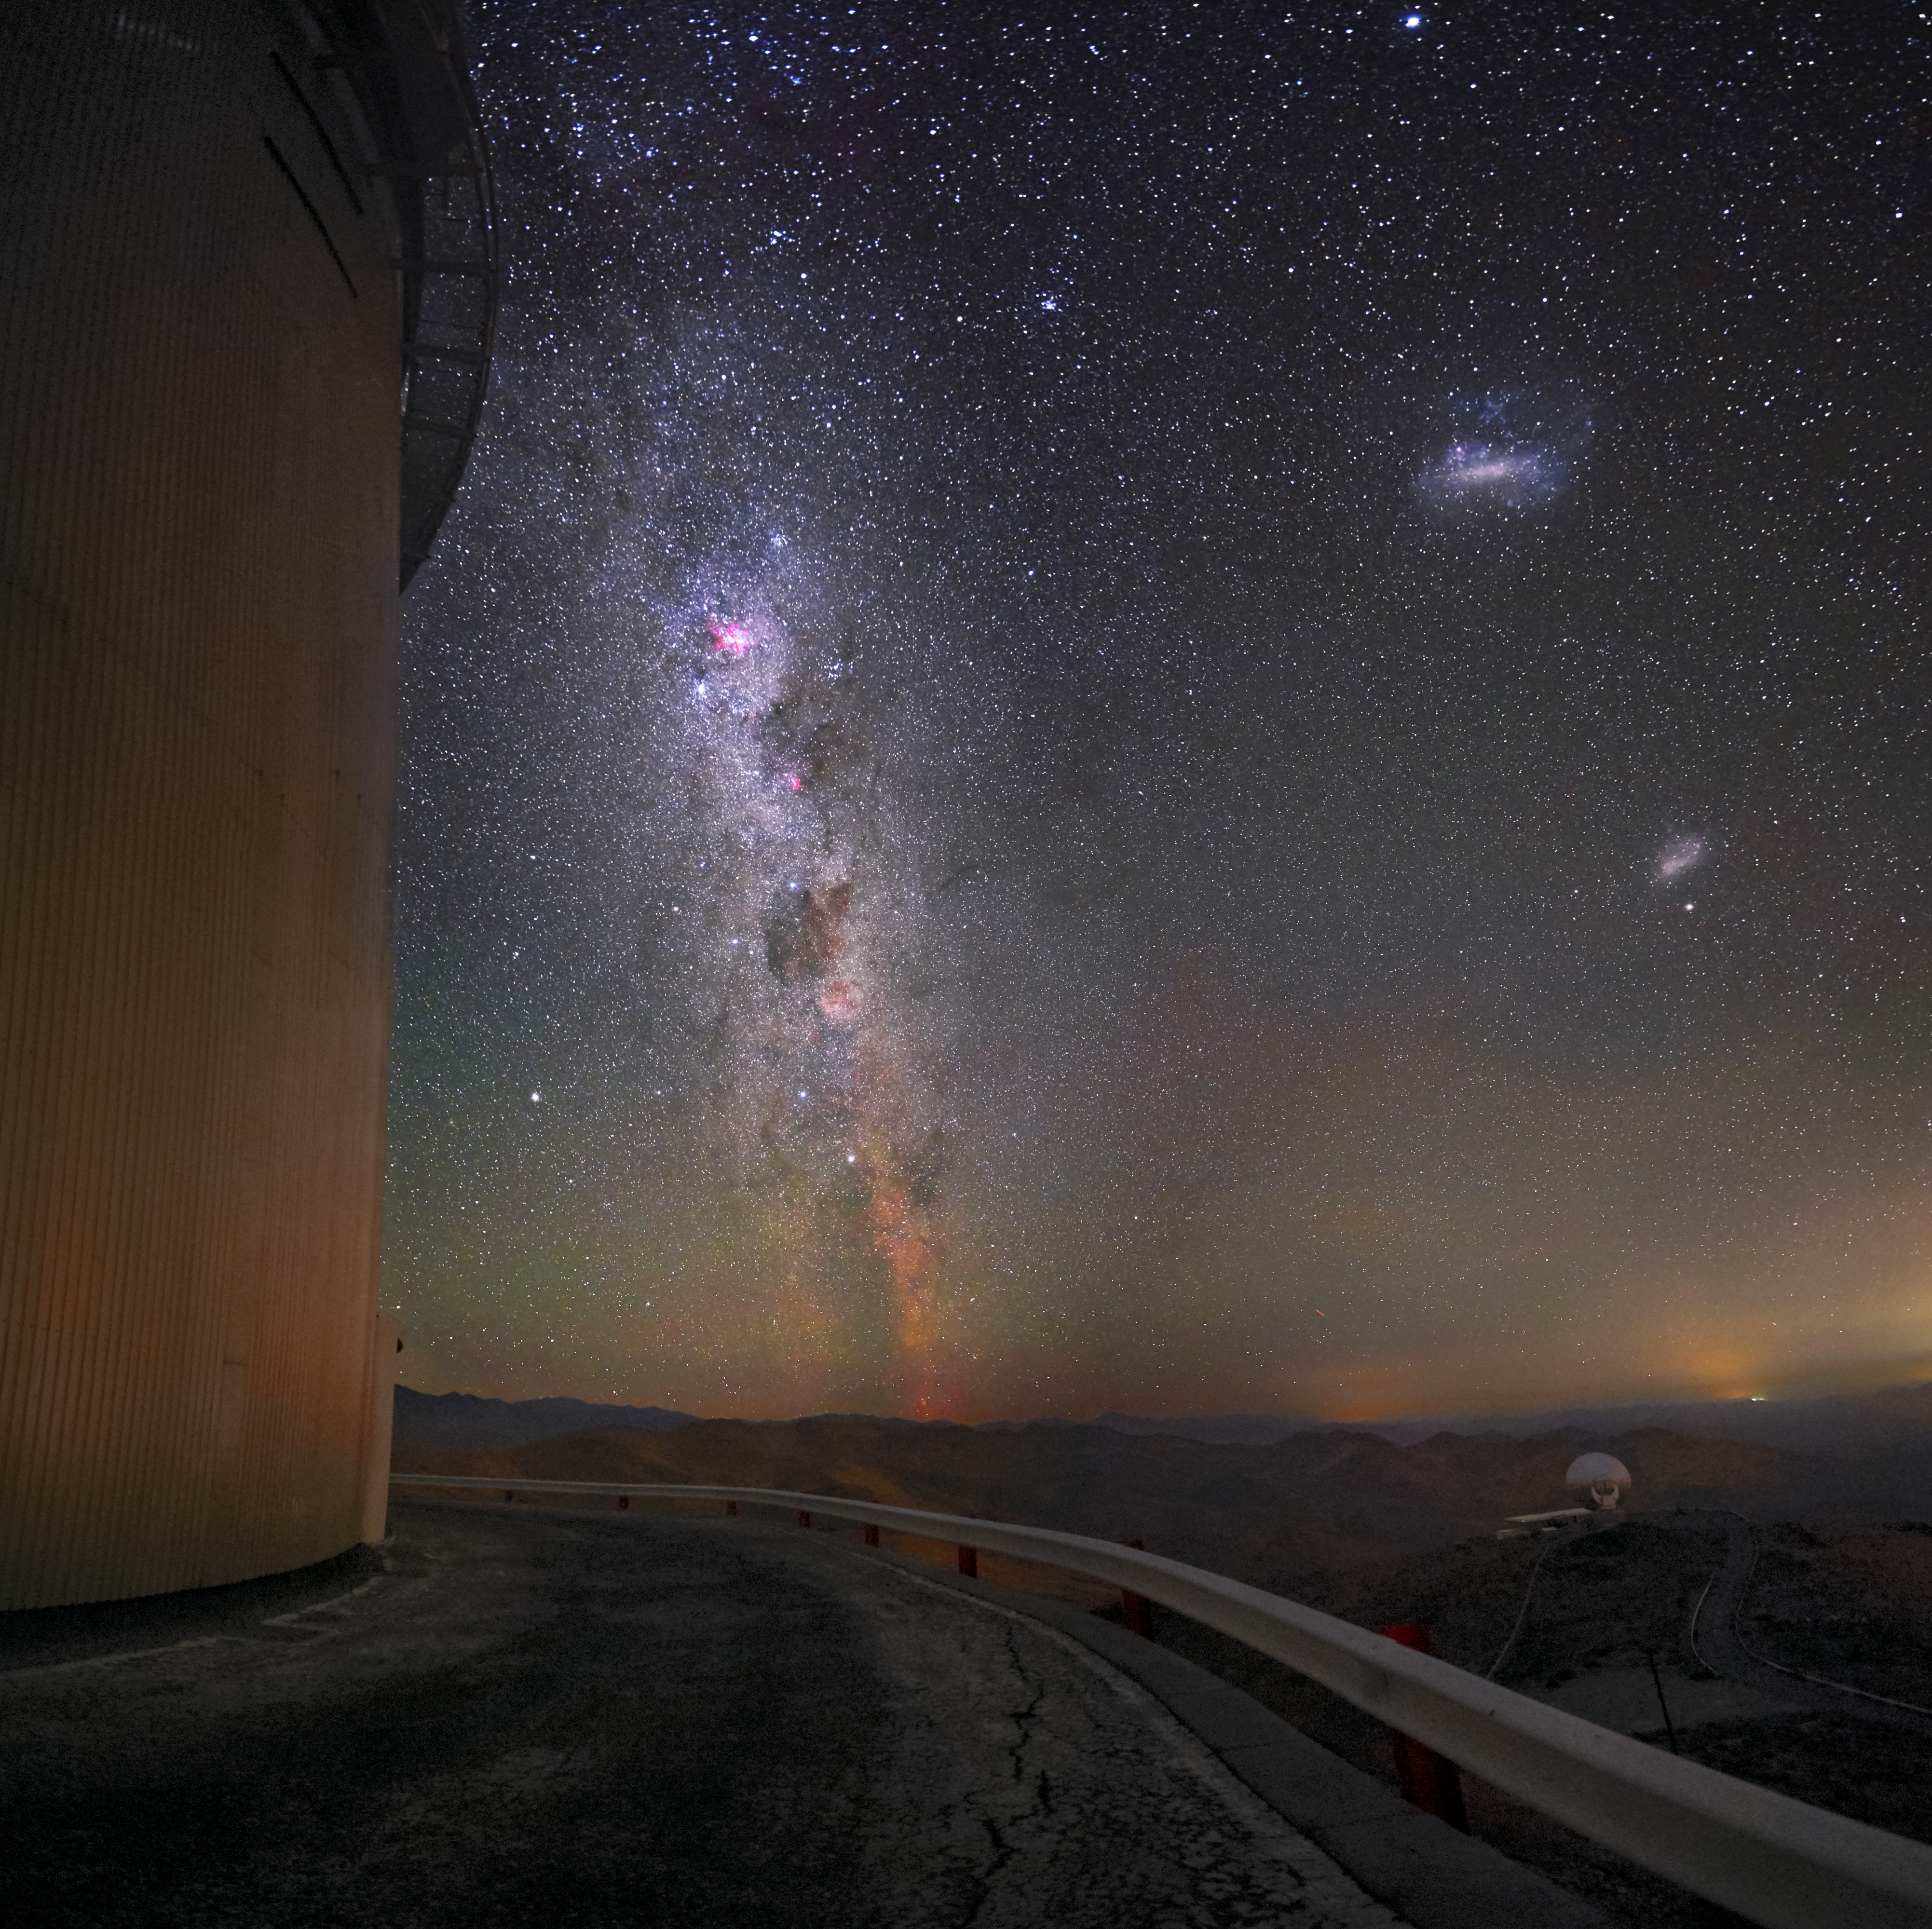

Night sky over La Silla

The Milky Way and the Magellanic Clouds make for a stunning night sky above ESO's La Silla Observatory in Chile.

Credit: Zdeněk Bardon (bardon.cz)/ESO